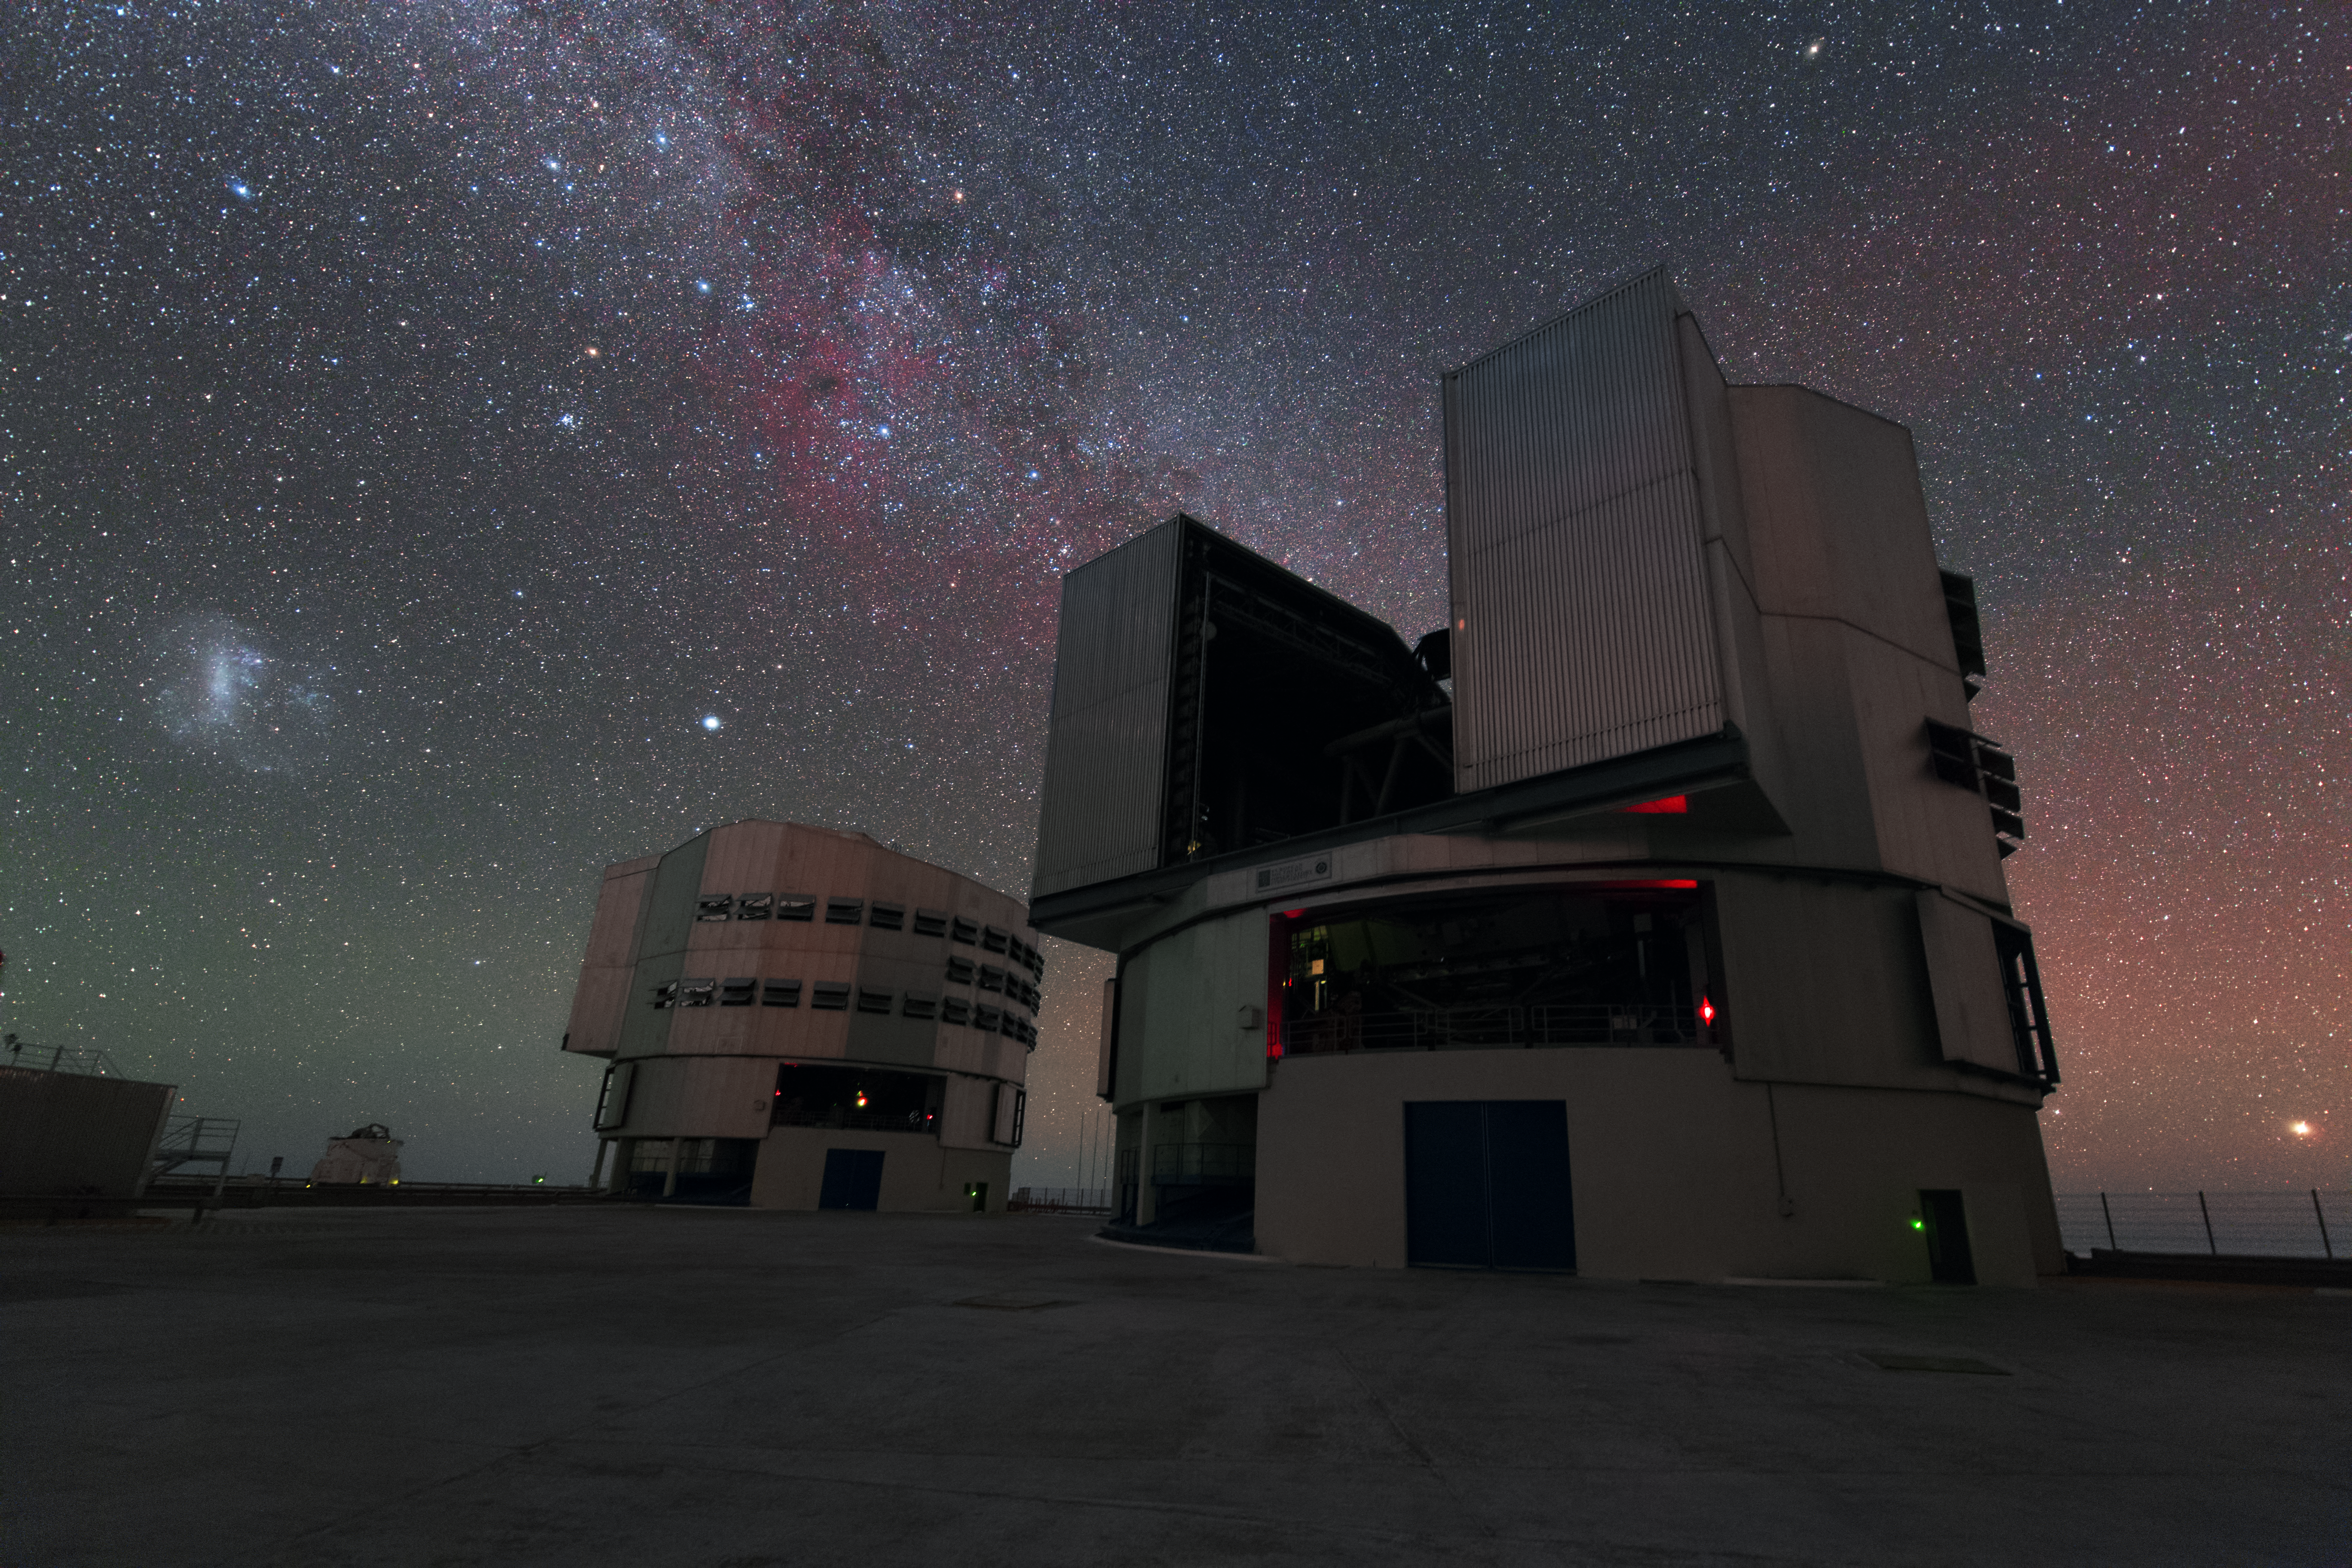

The most powerful telescope in the world

Each of the four Unit Telescopes of the VLT can either work alone or together as an interferometer with the other units. Even alone each of the Unit telescopes belongs to the most powerful telescopes in the world.

Credit: Y. Beletsky (LCO)/ESO